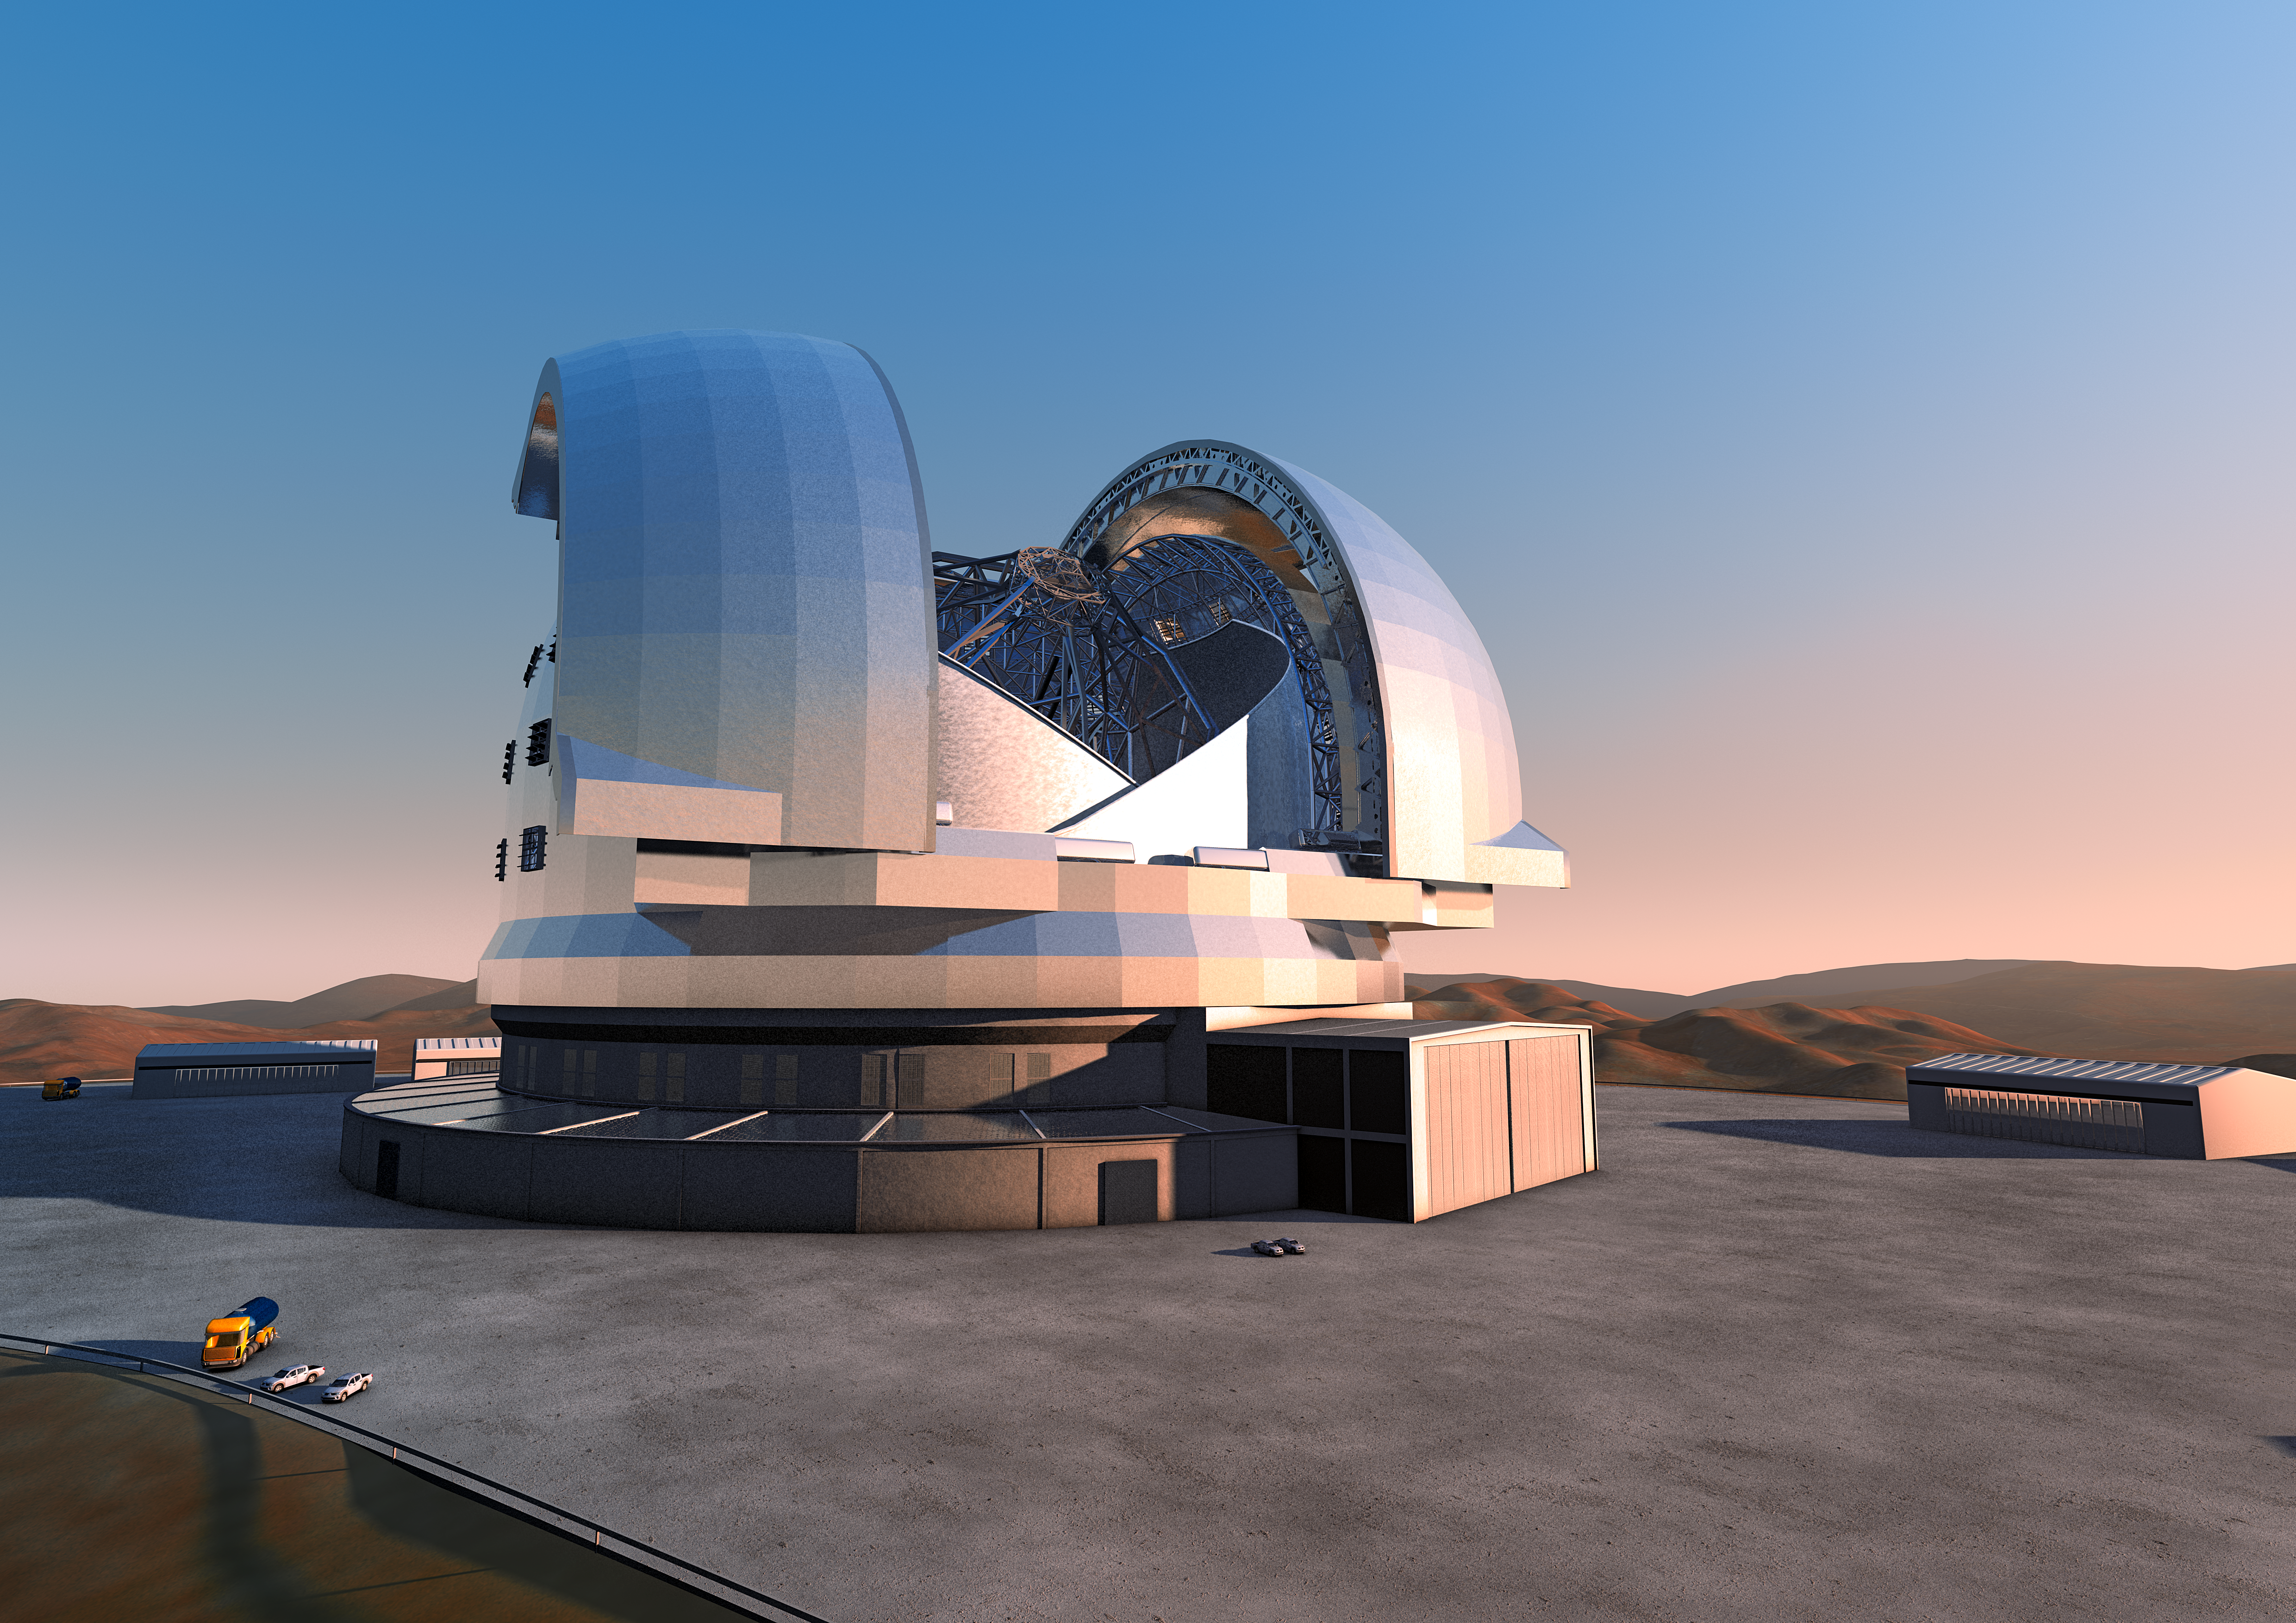

The ELT (artist's impression)

Artist's impression of the Extremely Large Telescope (ELT). The ELT will be the largest optical/infrared telescope in the world — the world's biggest eye on the sky.

The design for the ELT shown here was published in 2011 and is preliminary.

Credit: ESO